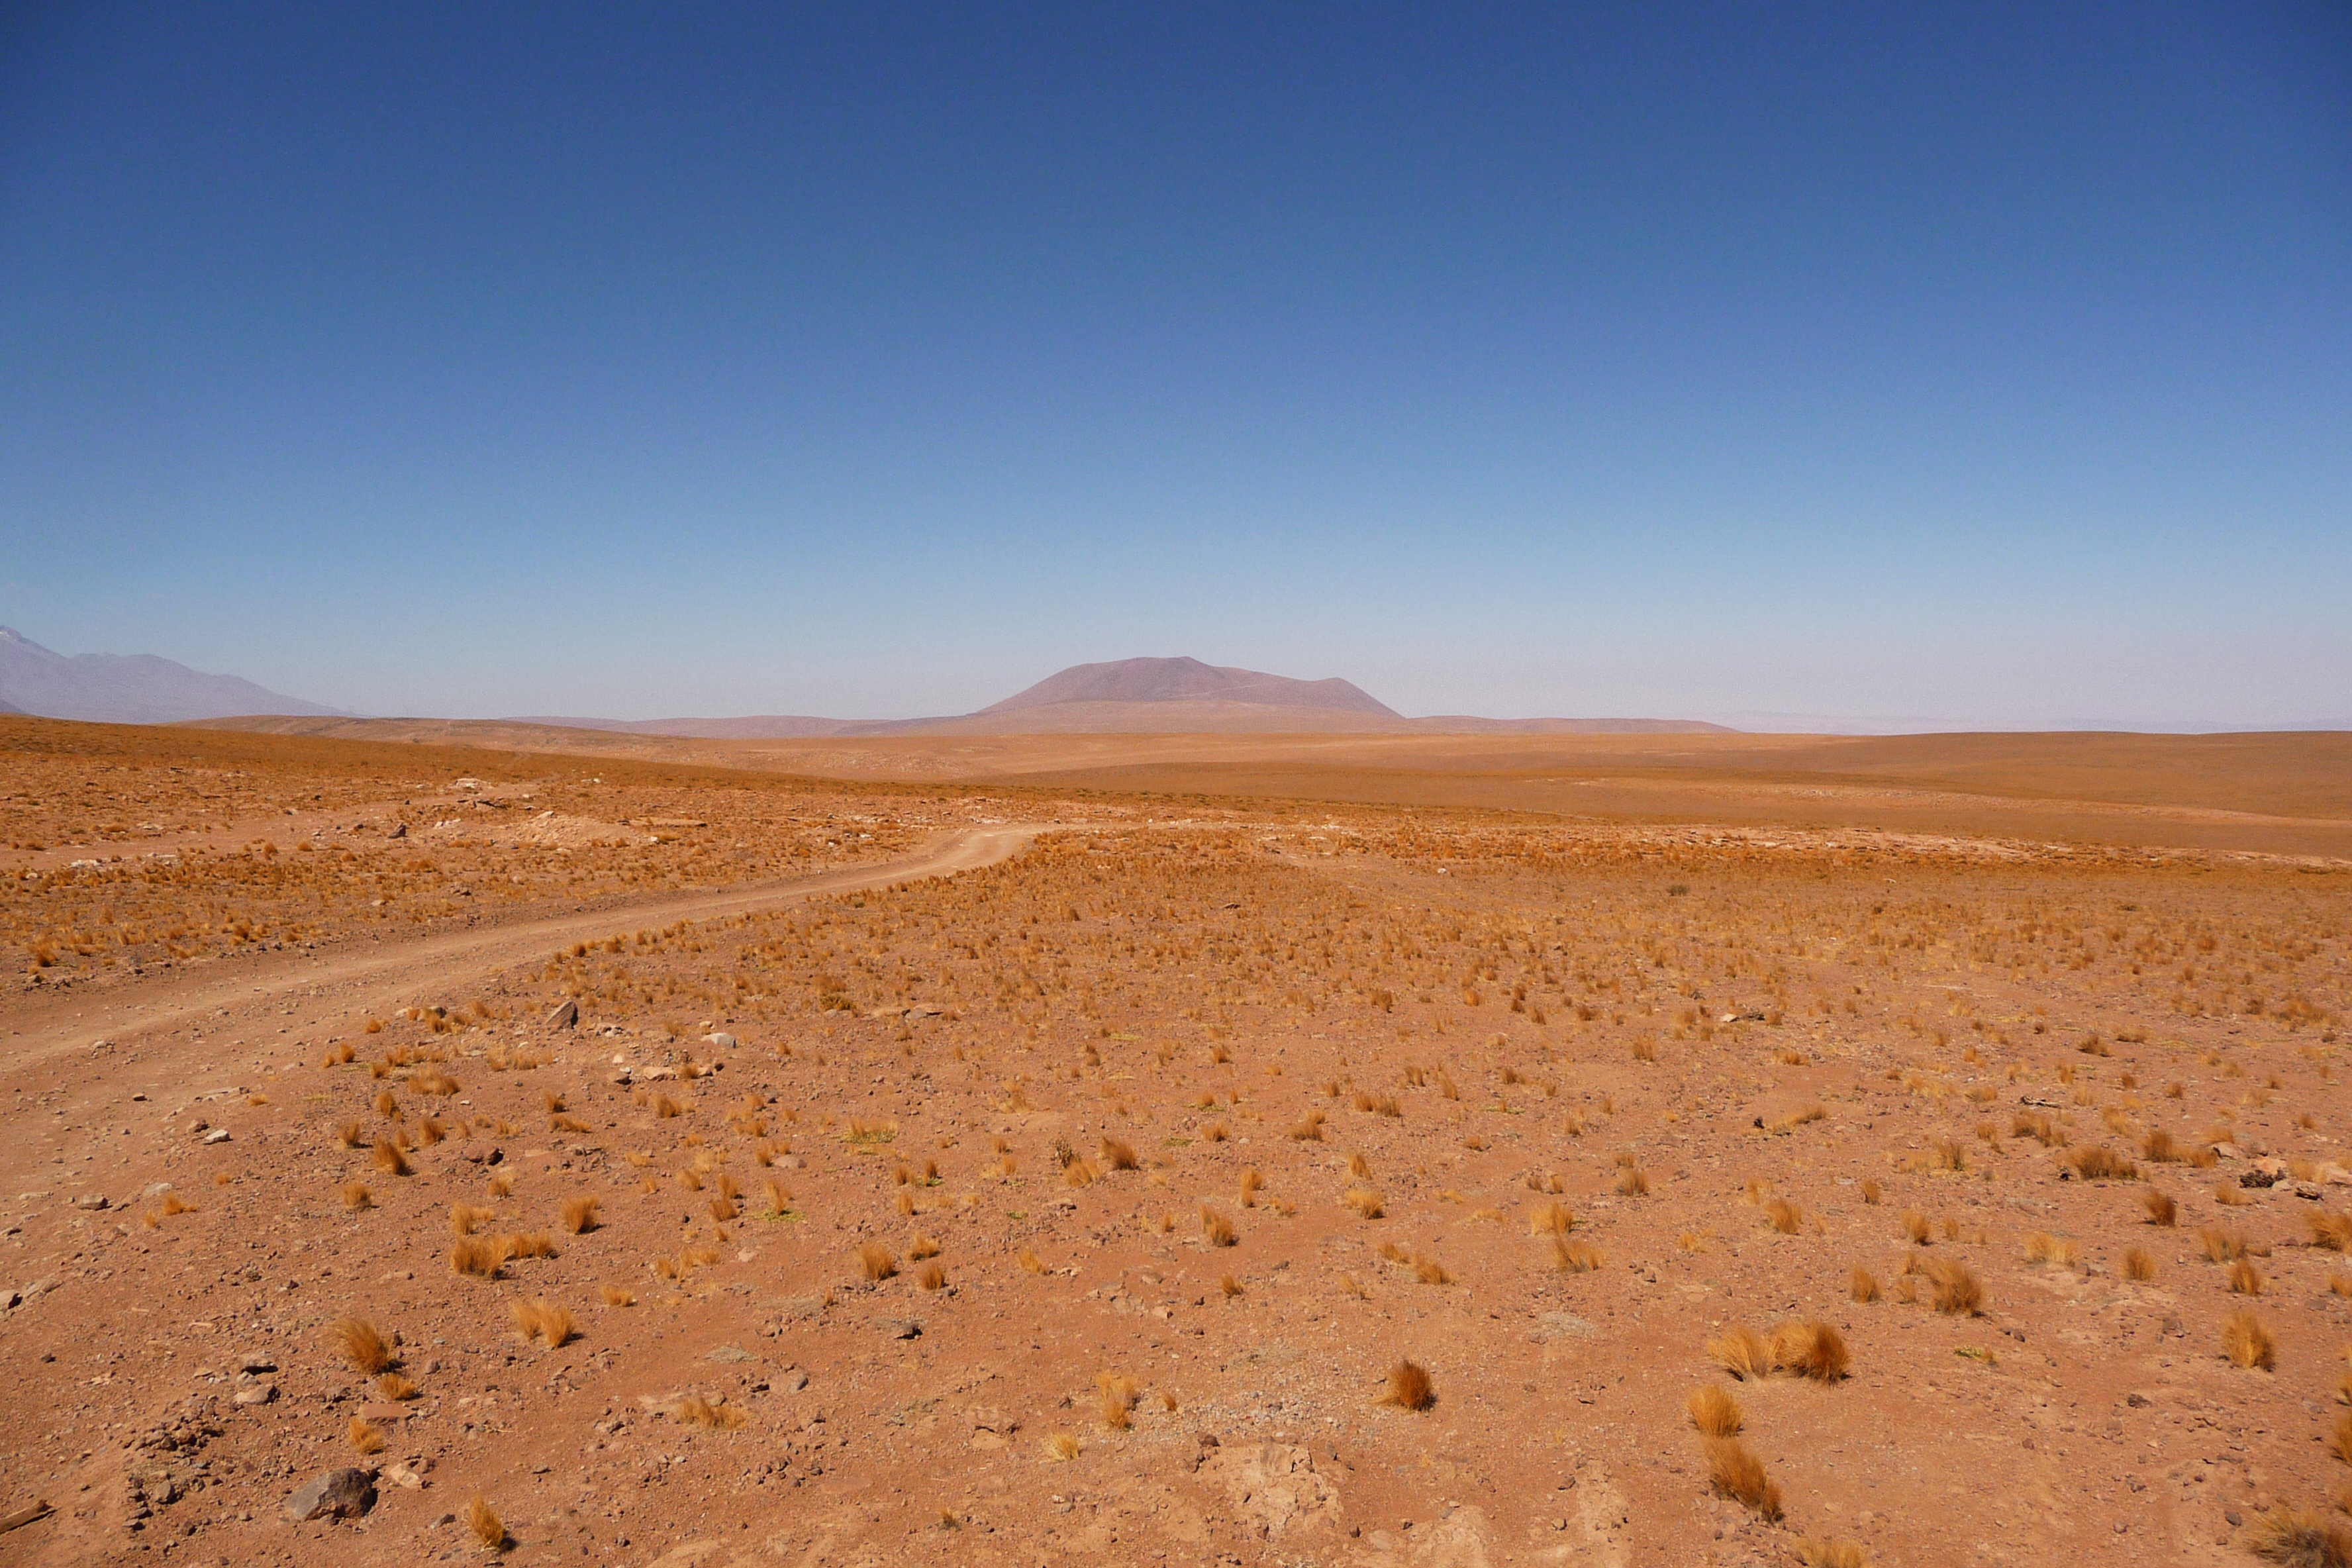

ELT site testing — Cerro Tolonchar / Chile

The Extremely Large Telescope (ELT) programme office has studied half a dozen potential sites for the future ELT observatory, which, with its 40-metre-class diameter, will be the world’s biggest eye on the sky. Various aspects need to be considered in the site selection process. Parameters taken into account are not restricted to ‘sky quality’, but include more general scientific aspects, as well as parameters essential for construction and operations (e.g. accessibility, water and power supply, political stability etc.).

The above picture shows Cerro Tolonchar, a site located in Chile. It is on the ELT Site Selection Advisory Committee's final short list for the recommended site.

Credit: ESO/G. Lombardi (glphoto.it)